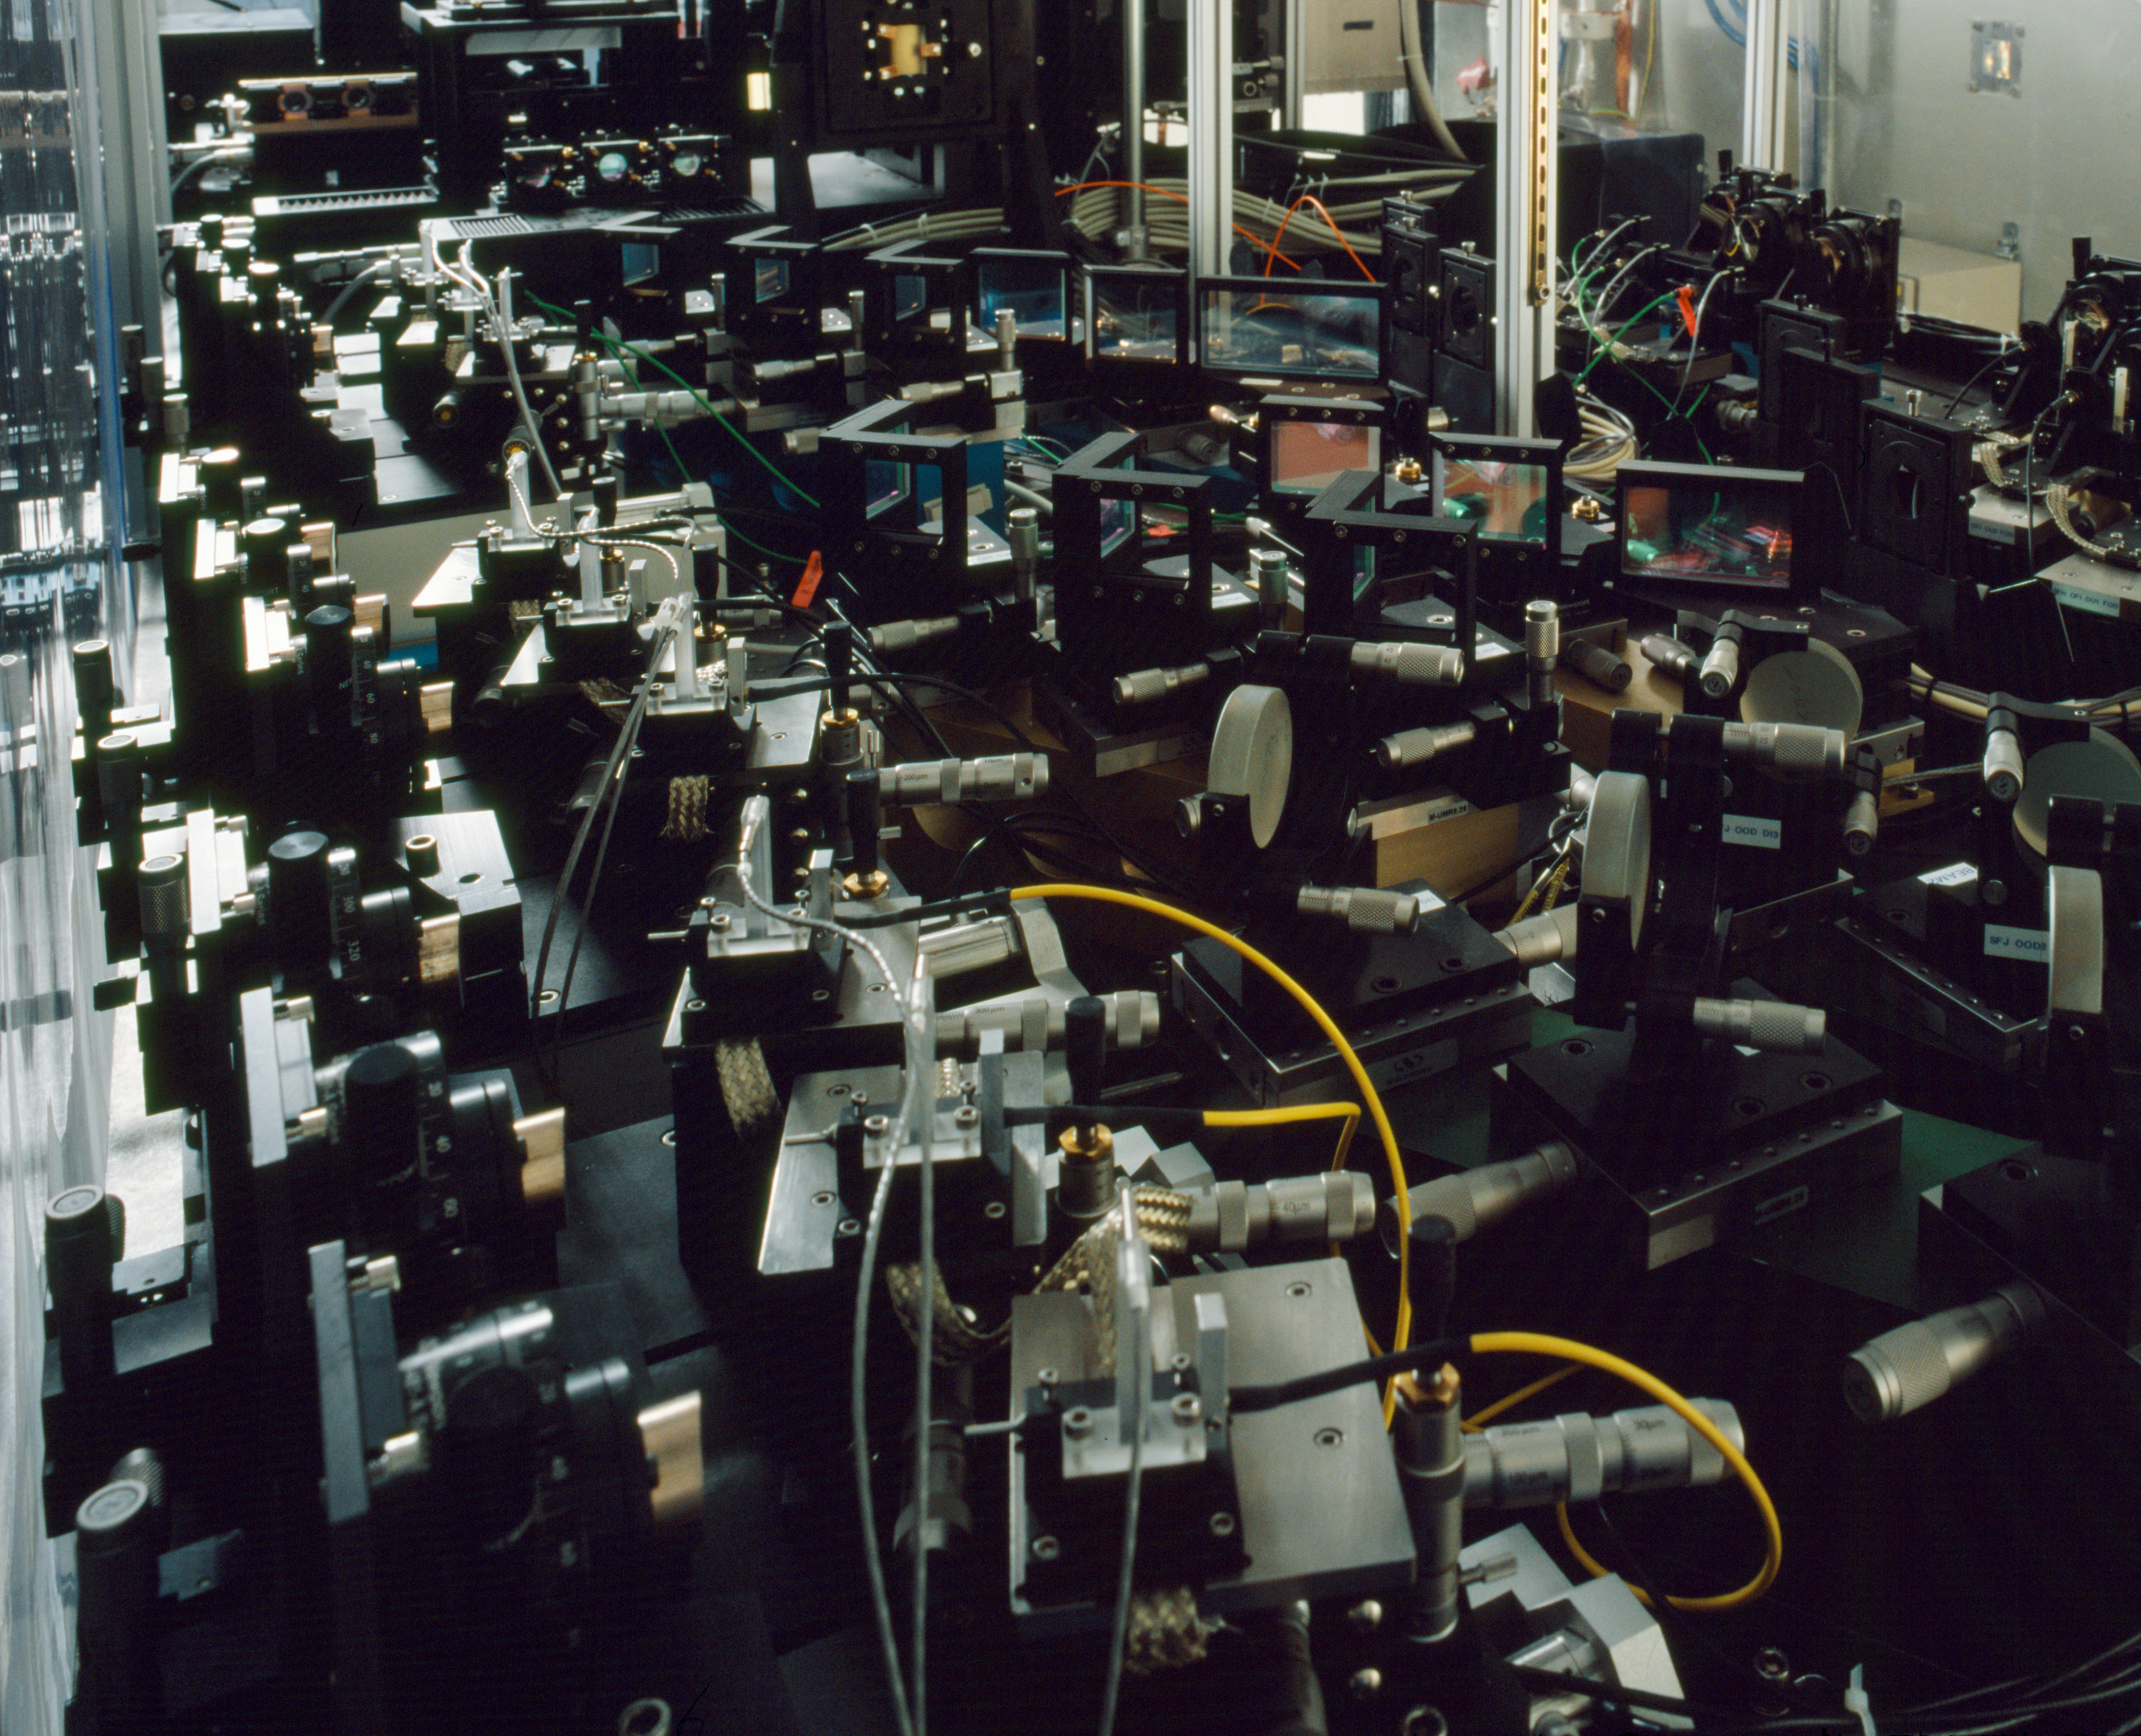

The AMBER instrument

AMBER (a creative acronym for Astrometrical Multi BEam combineR) is one of the VLTI instruments. It combines the light of 3 telescopes, and disperses to analyse its spectrum. The very complex optical table is required to clean up and adjust the beams from the 3 telescopes.

Credit: ESO